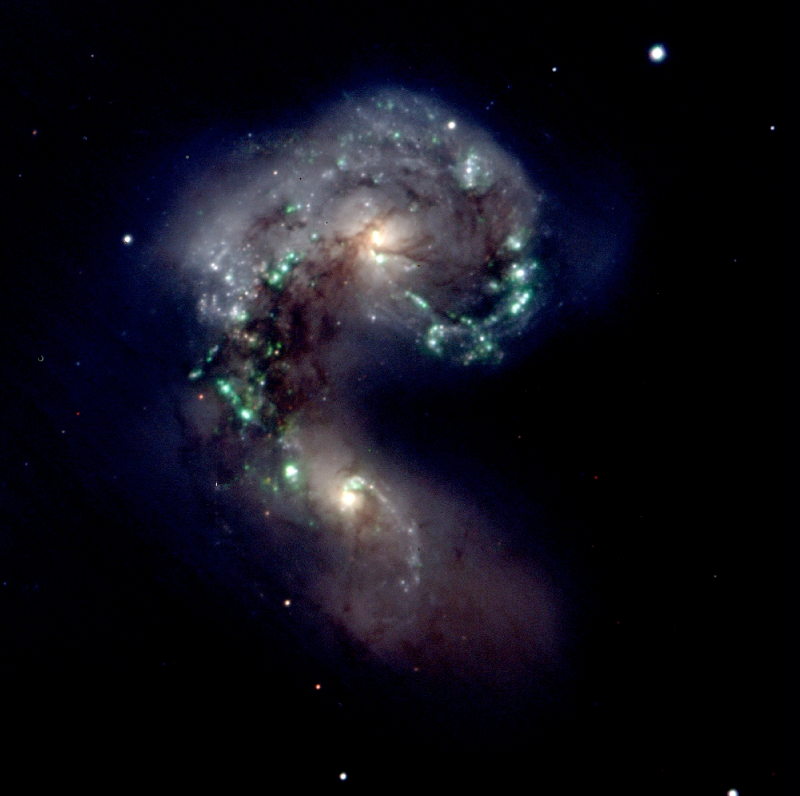

The antennae galaxies - NGC4038/9

One of the first images from the new VIMOS facility, obtained right after the moment of "first light" on February 26, 2002. It shows the famous "Antennae Galaxies" (NGC 4038/9), the result of a recent collision between two galaxies.

As an immediate outcome of this dramatic event, stars are born within massive complexes that appear blue in this composite photo, based on exposures through green, orange and red optical filters.

Individual exposures of 60 seconds each; image quality 0.6 arcsec FWHM; the field measures 3.5 x 3.5 arcmin2. North is up and East is left.

Credit: ESO